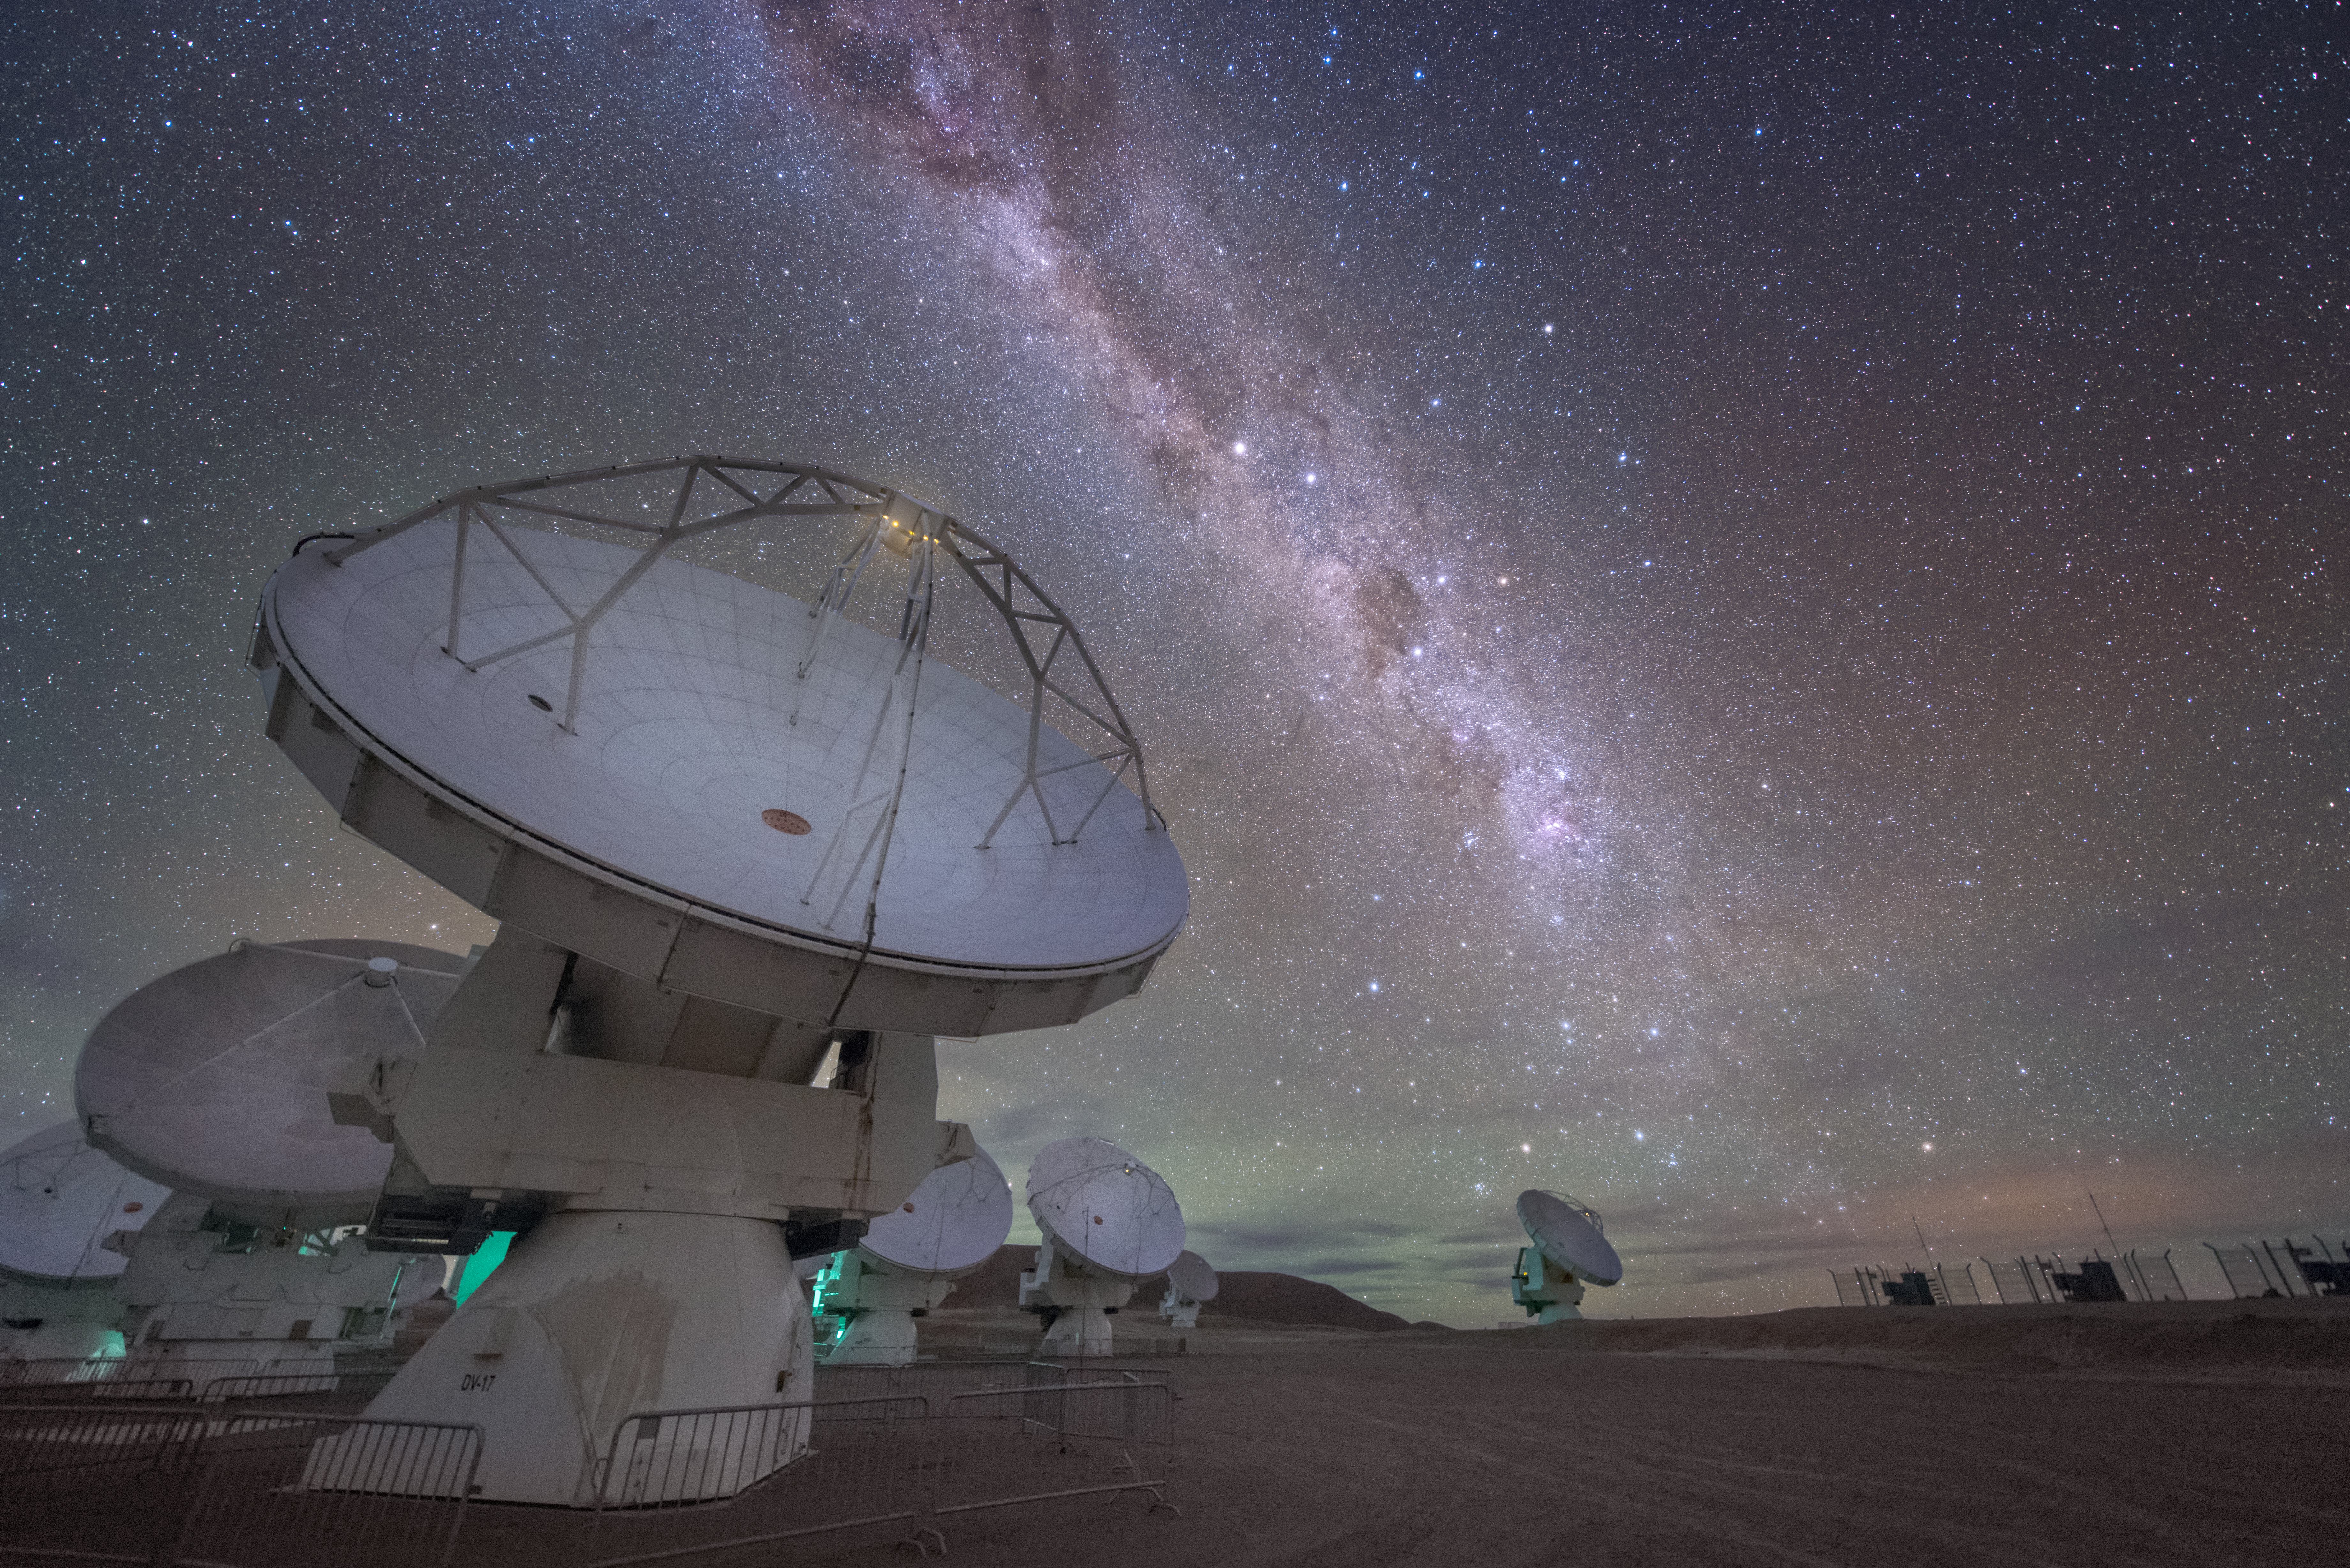

Diagonal galactic streak

In total, 66 separate antennas combine to form ALMA, the Atacama Large Millimetre/submillimetre Array. Located around 5000 metres up in the Chilean mountains, ALMA is the largest ground-based astronomical project in existence. The antennas are provided by North America, Europe and East Asia — a mix of each country's is shown here, next to the lightning bolt of our home galaxy, the Milky Way.

The telescope scours the Universe in the radio range, studying the stunning, varied phenomena it has to offer.

Credit: ESO/Y. Beletsky